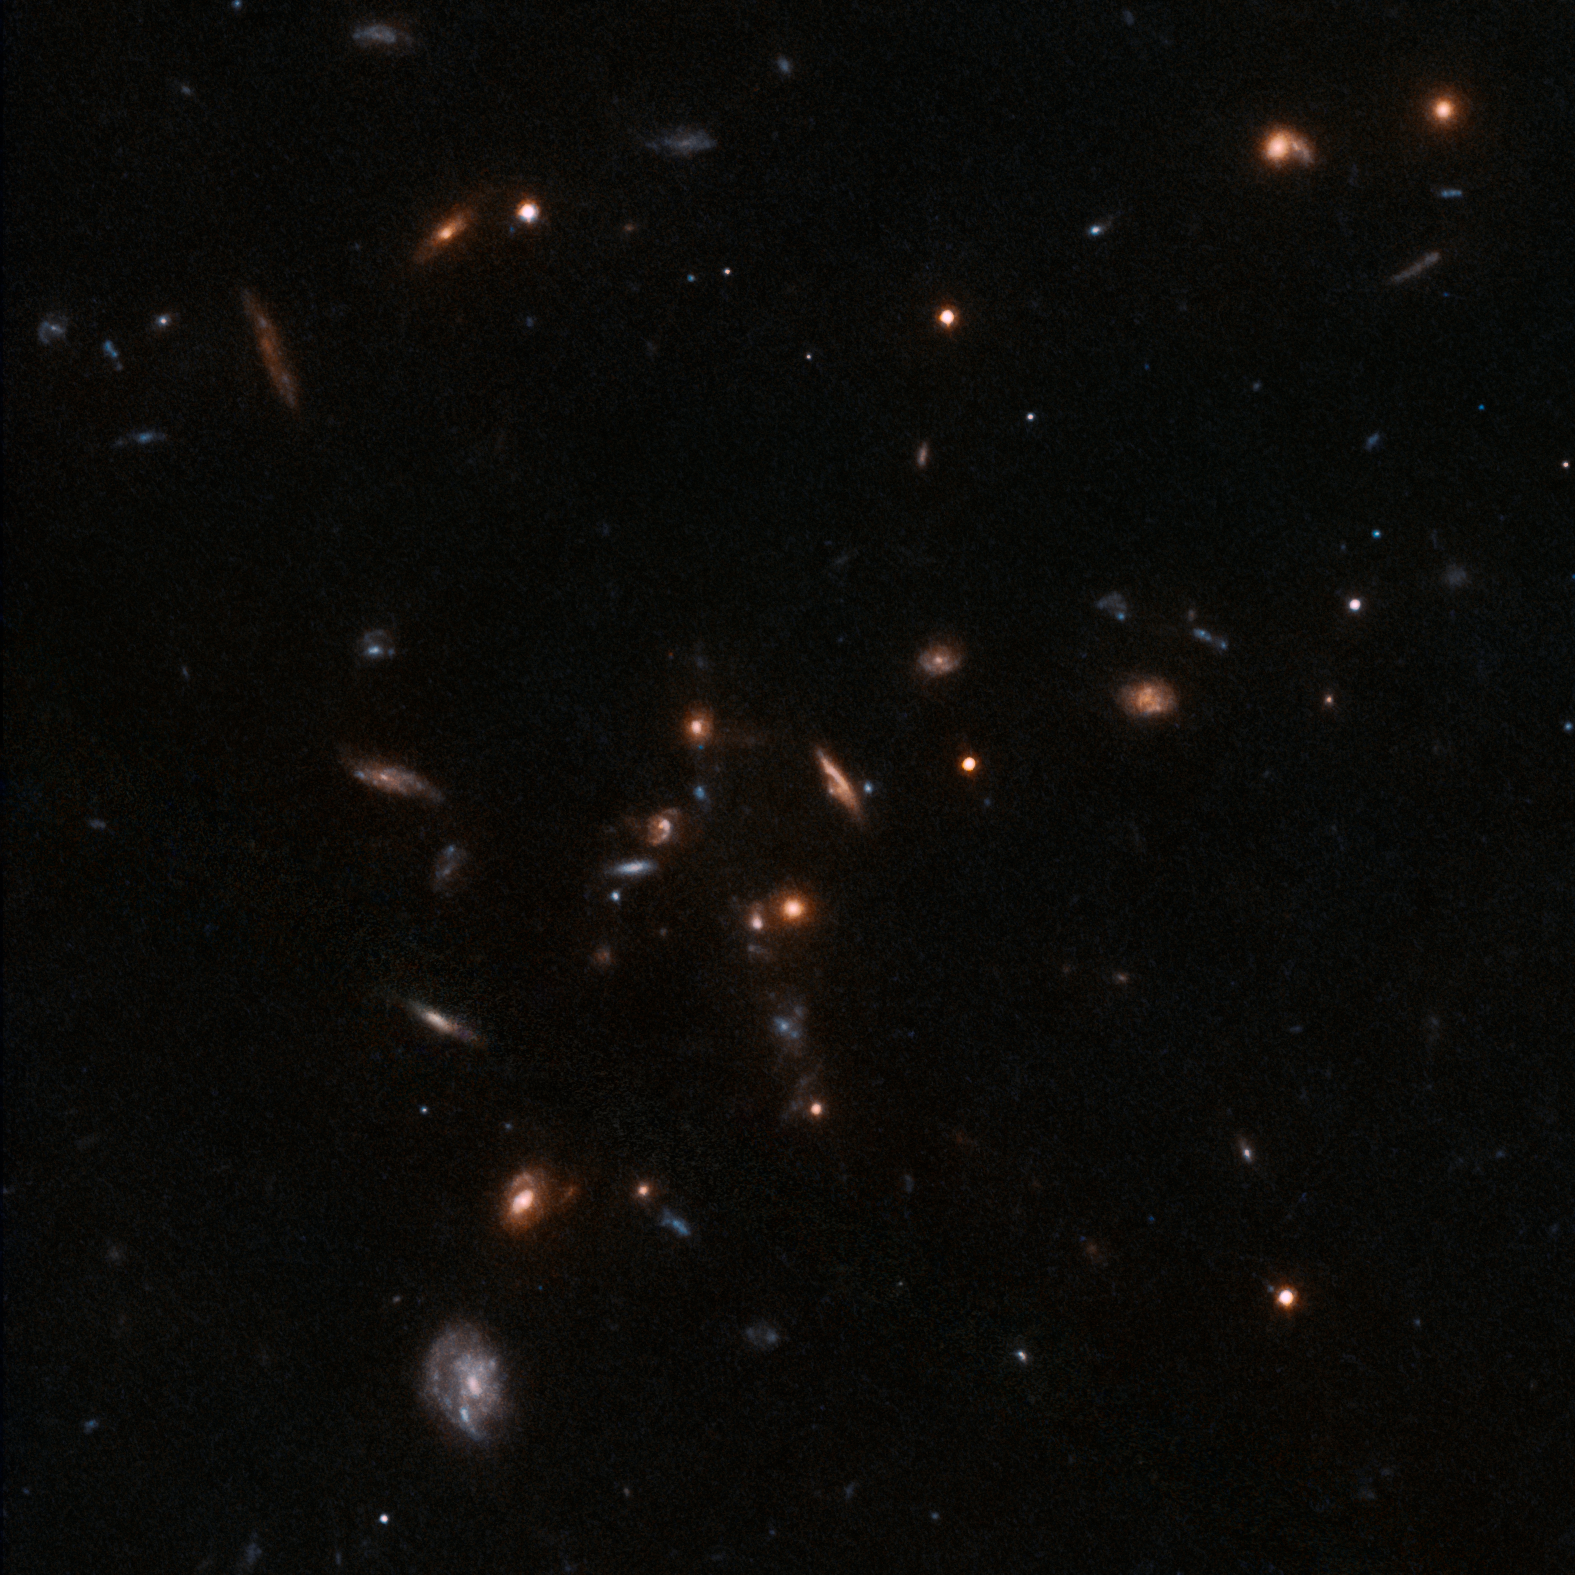

Galaxy group COSMOS-Gr30

This image shows a dense region of a galaxy group called COSMOS-Gr30, 6.5 billion light-years away from Earth. The observations were made using the NASA/ESA Hubble Space Telescope.

Credit: ESO/T. Contini (IRAP, Toulouse), B. Epinat (LAM, Marseille)